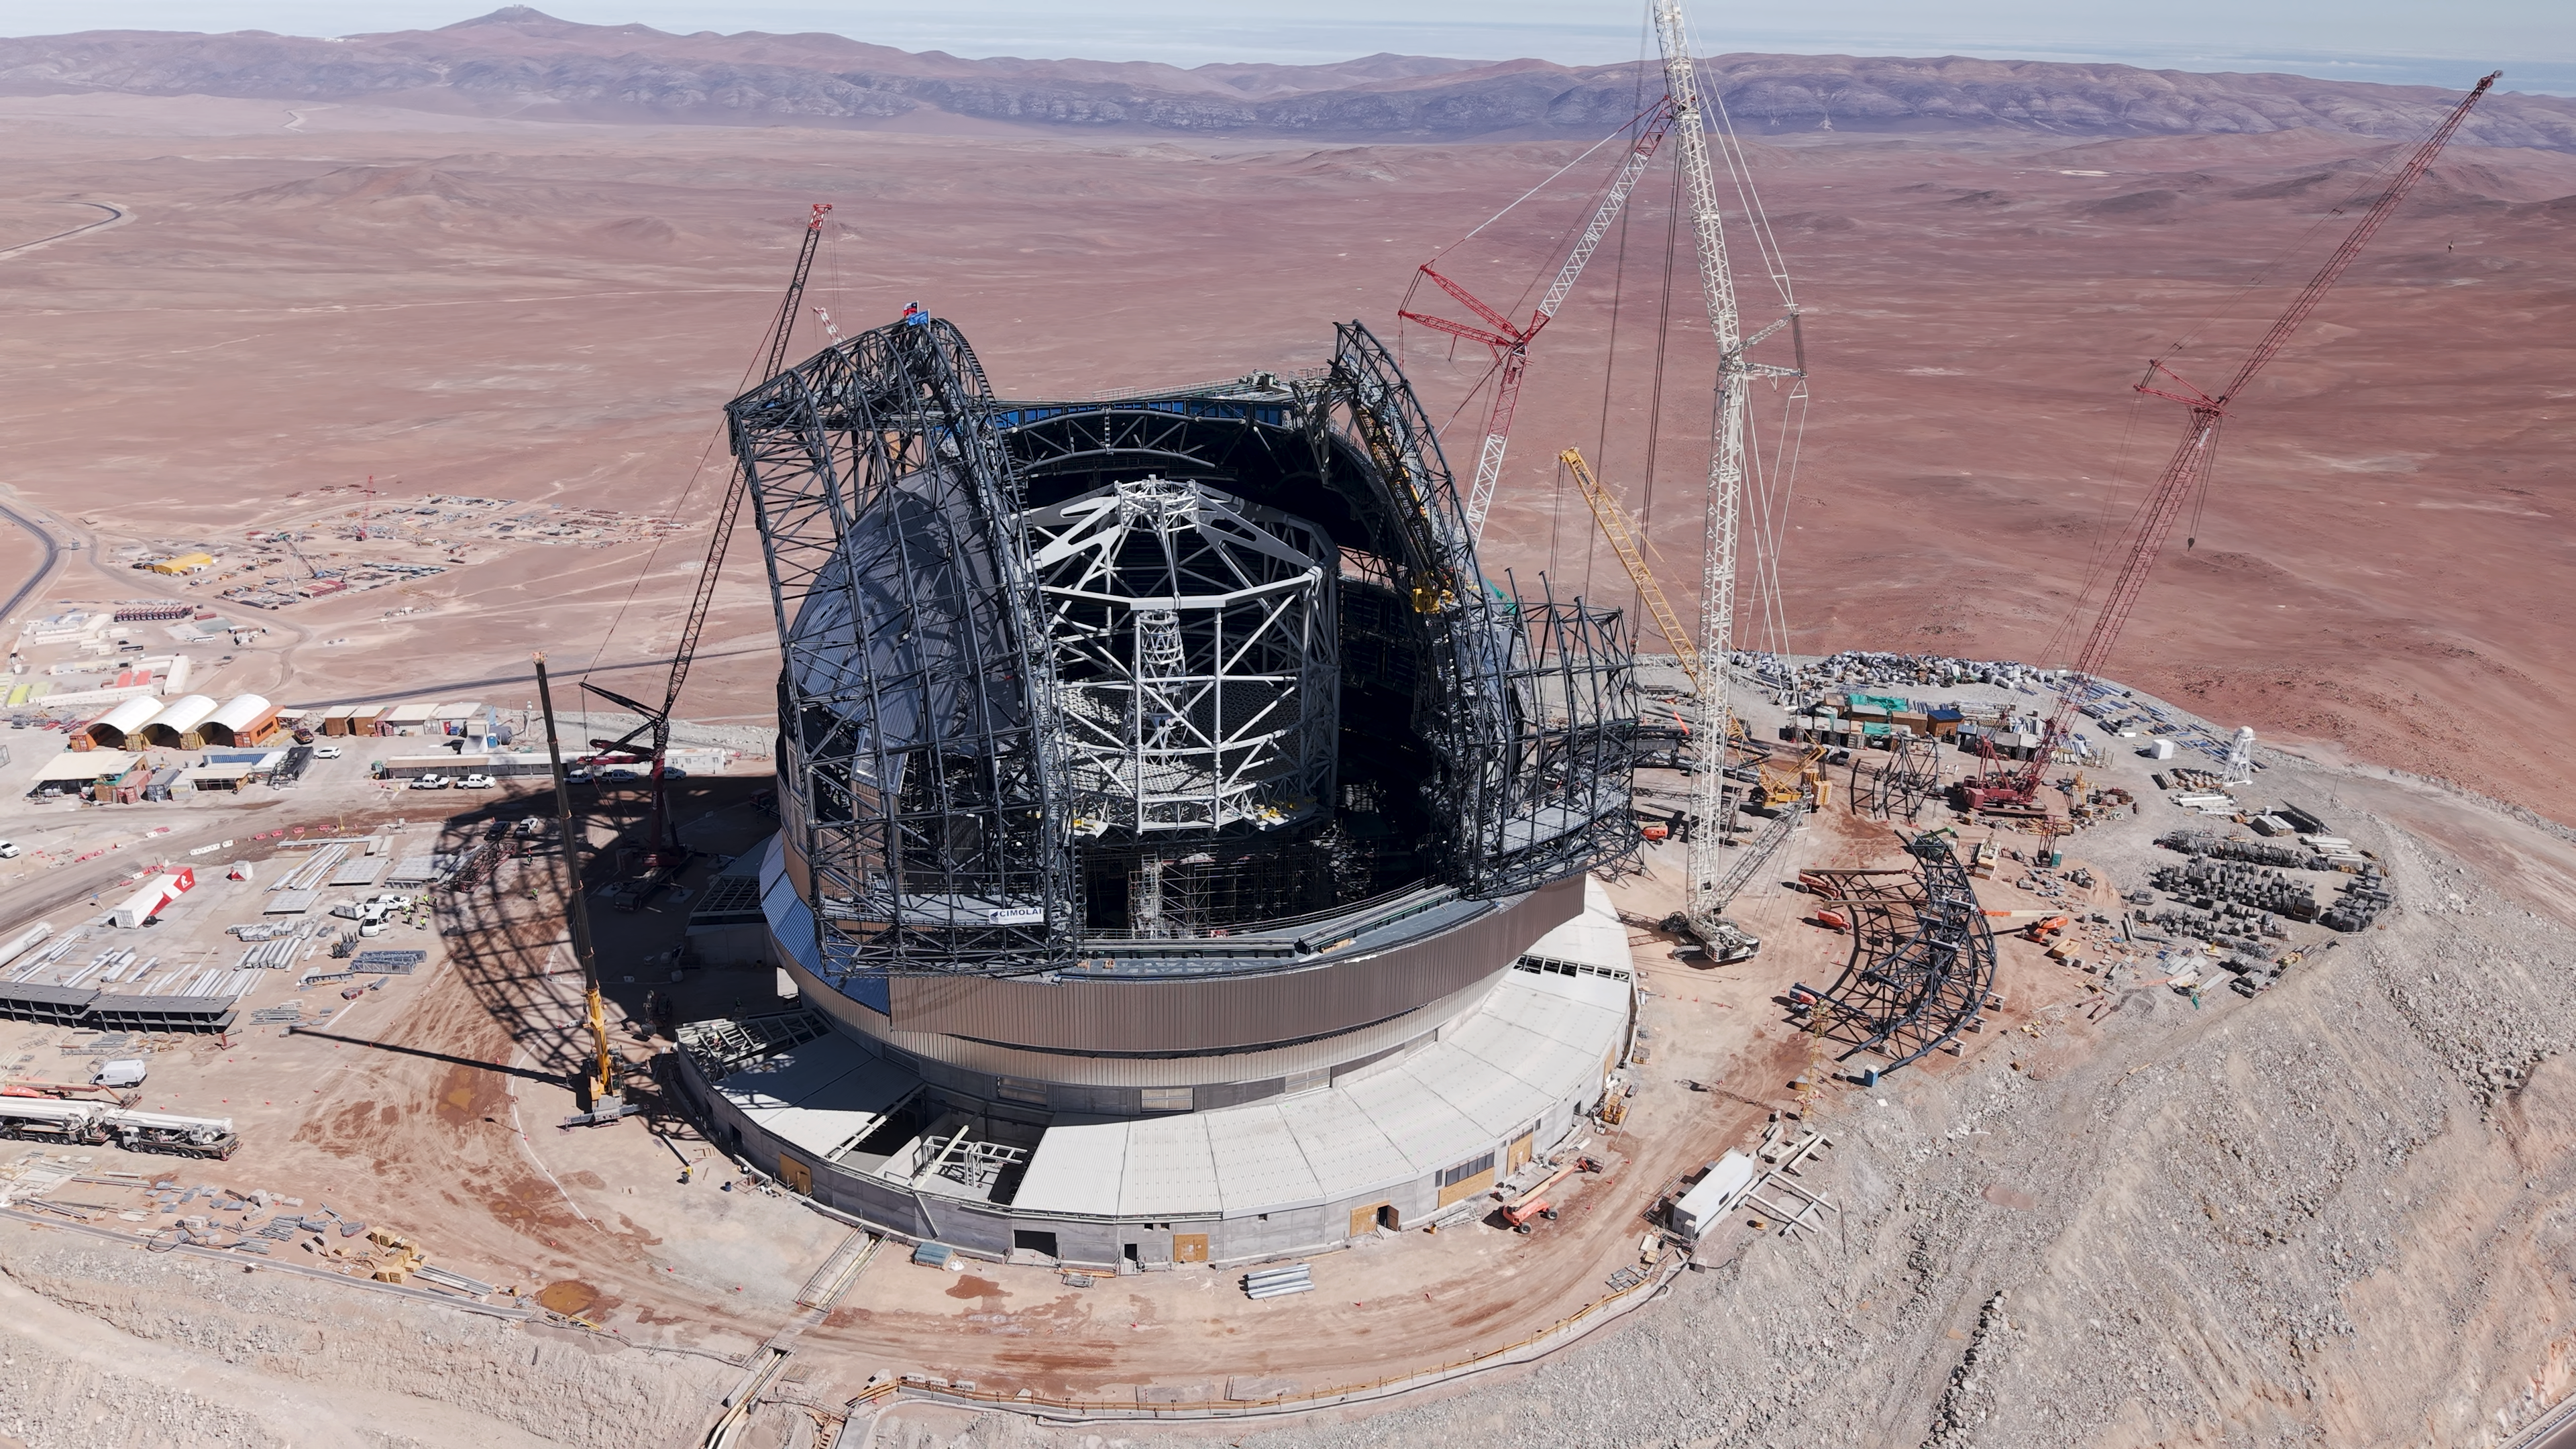

ELT dome reaches its highest point

At the Extremely Large Telescope’s construction site on Cerro Armazones, ESO and Chilean flags have been placed at the top of the telescope’s dome as part of the Topping Out or Roofing Ceremony, celebrating construction on the ELT reaching its highest point. Known as Tijerales in Chile, the ceremony, which took place on 16 April, also involved a traditional barbecue for the workers on site, and was live-streamed to a partner event in Garching, Germany, for industrial and institutional partners.

Credit: ESO/CHEPOX